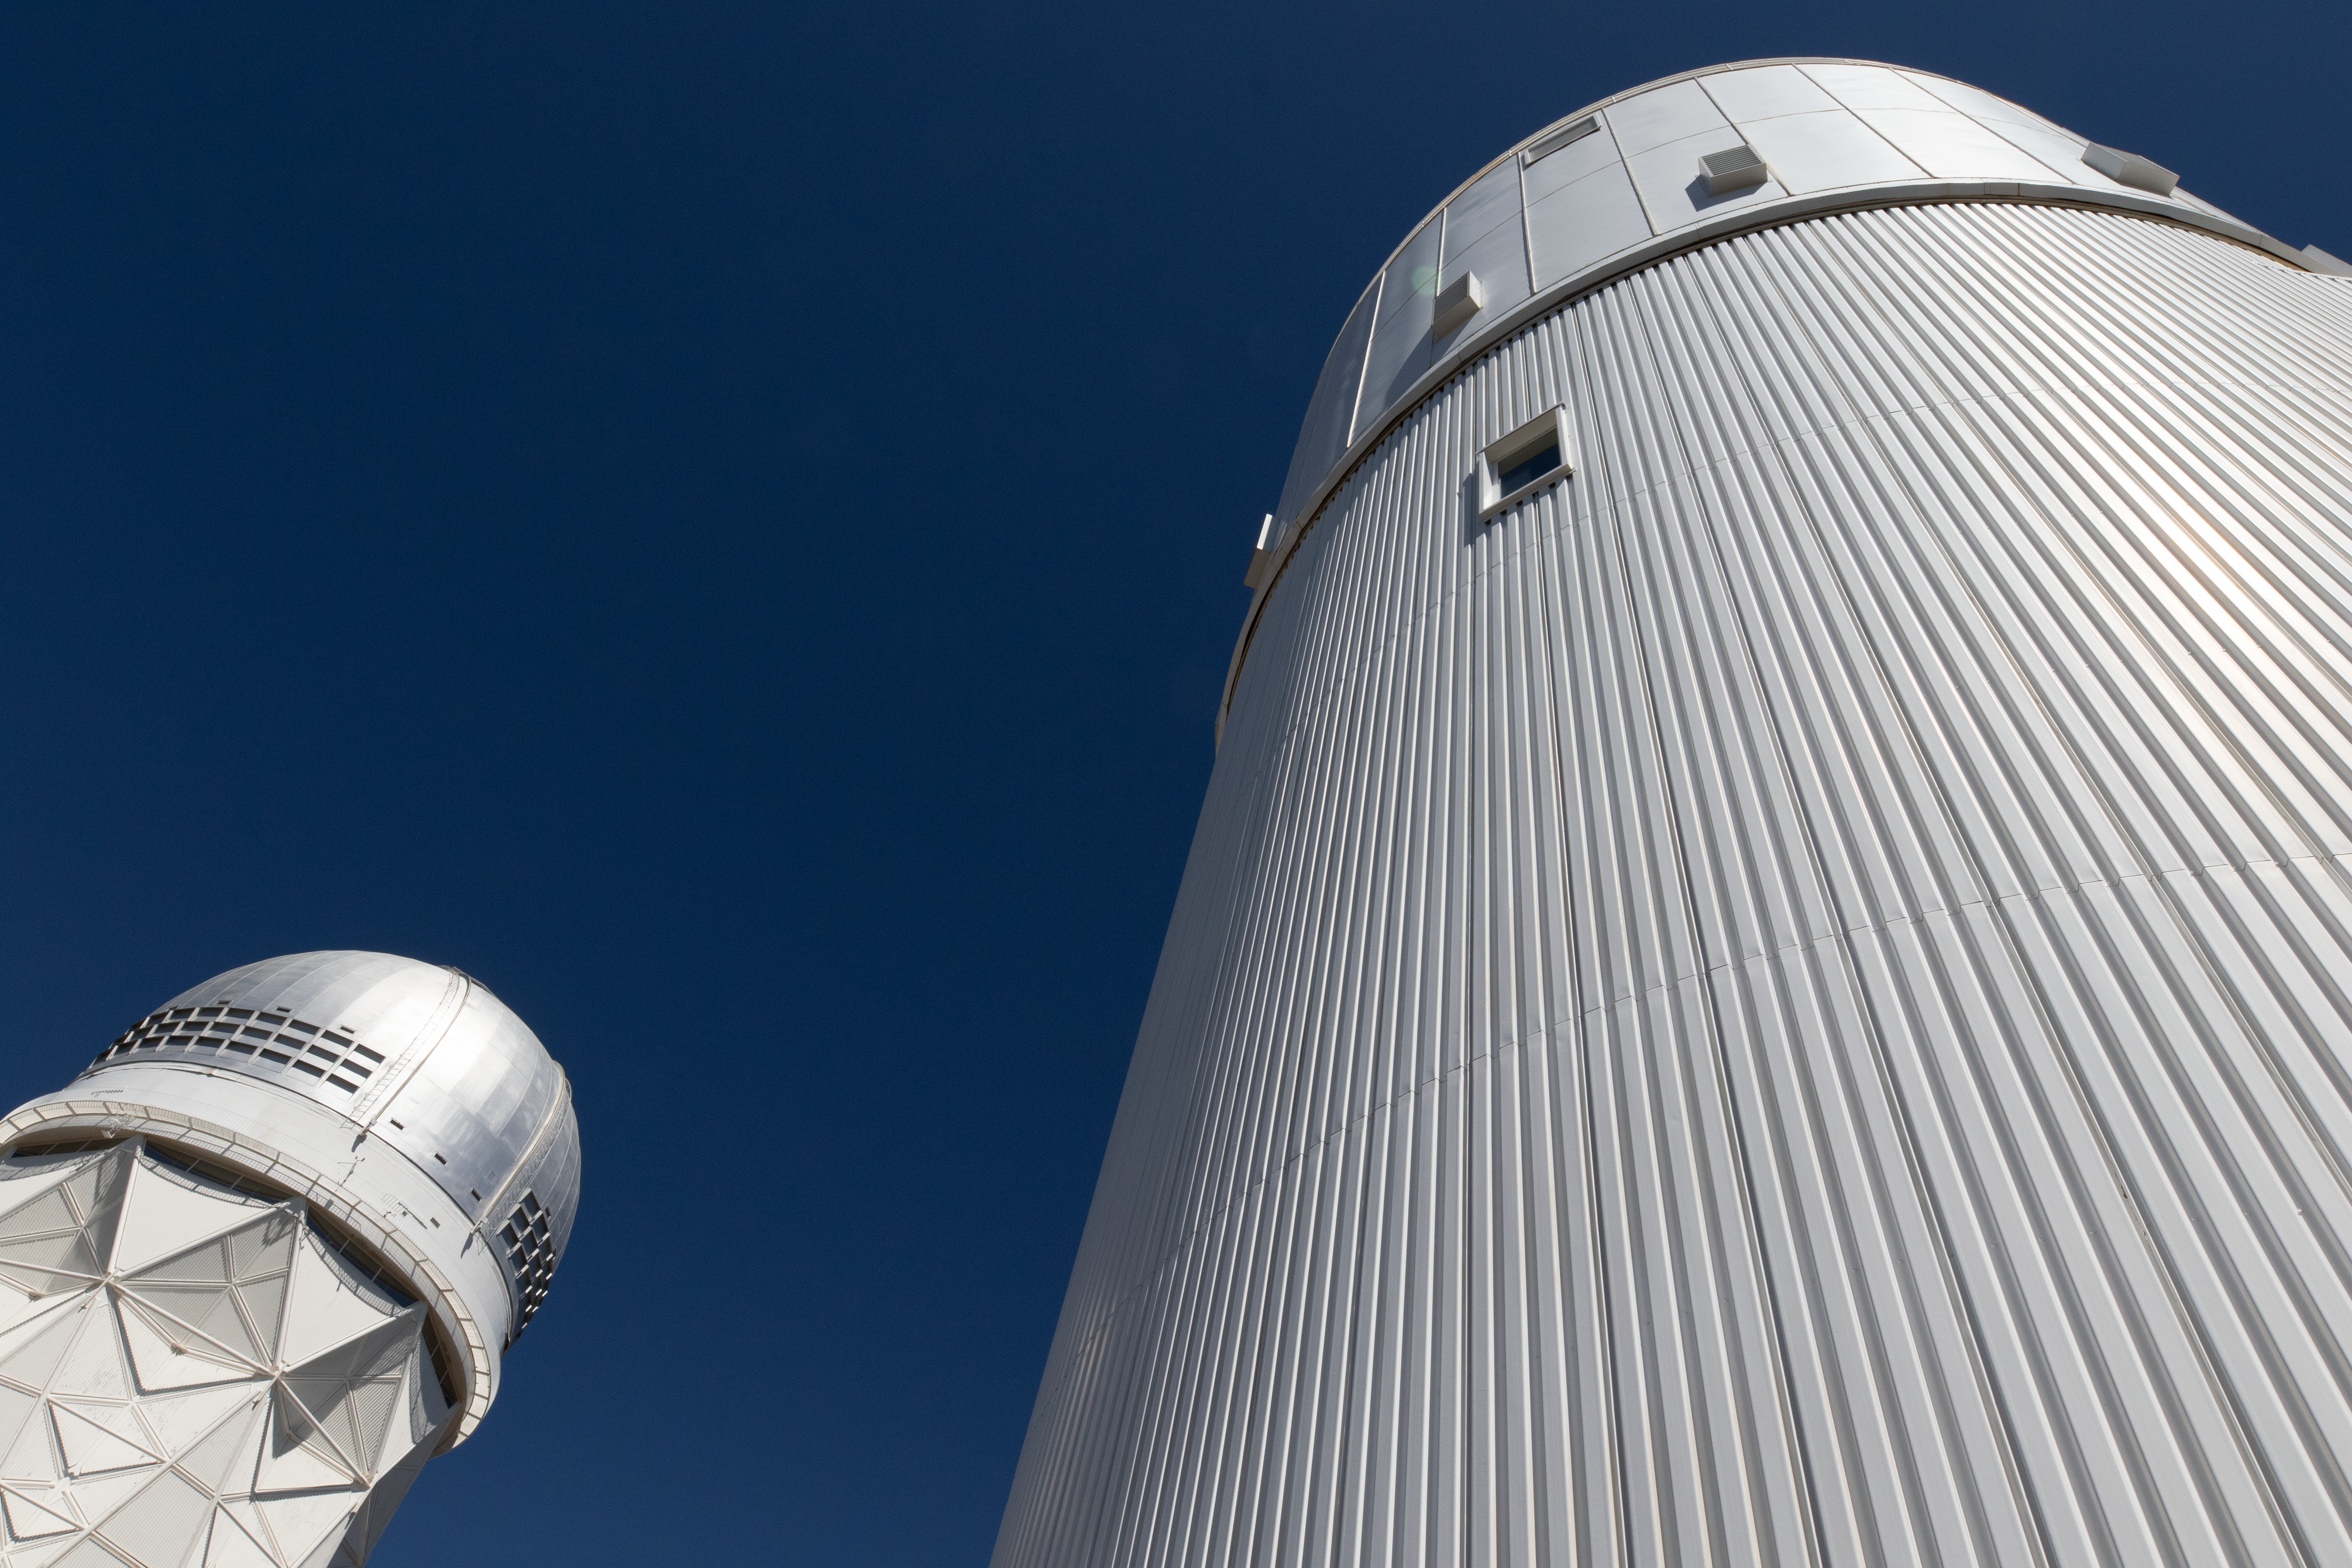

UArizona Bok and Nicholas U. Mayall Telescopes From Below

UA Bok 2.3-meter Telescope and Nicholas U. Mayall 4-meter Telescope seen from below on Kitt Peak National Observatory in Arizona.

Credit: Kitt Peak National Observatory/NOIRLab/NSF/AURA/P. Marenfeld